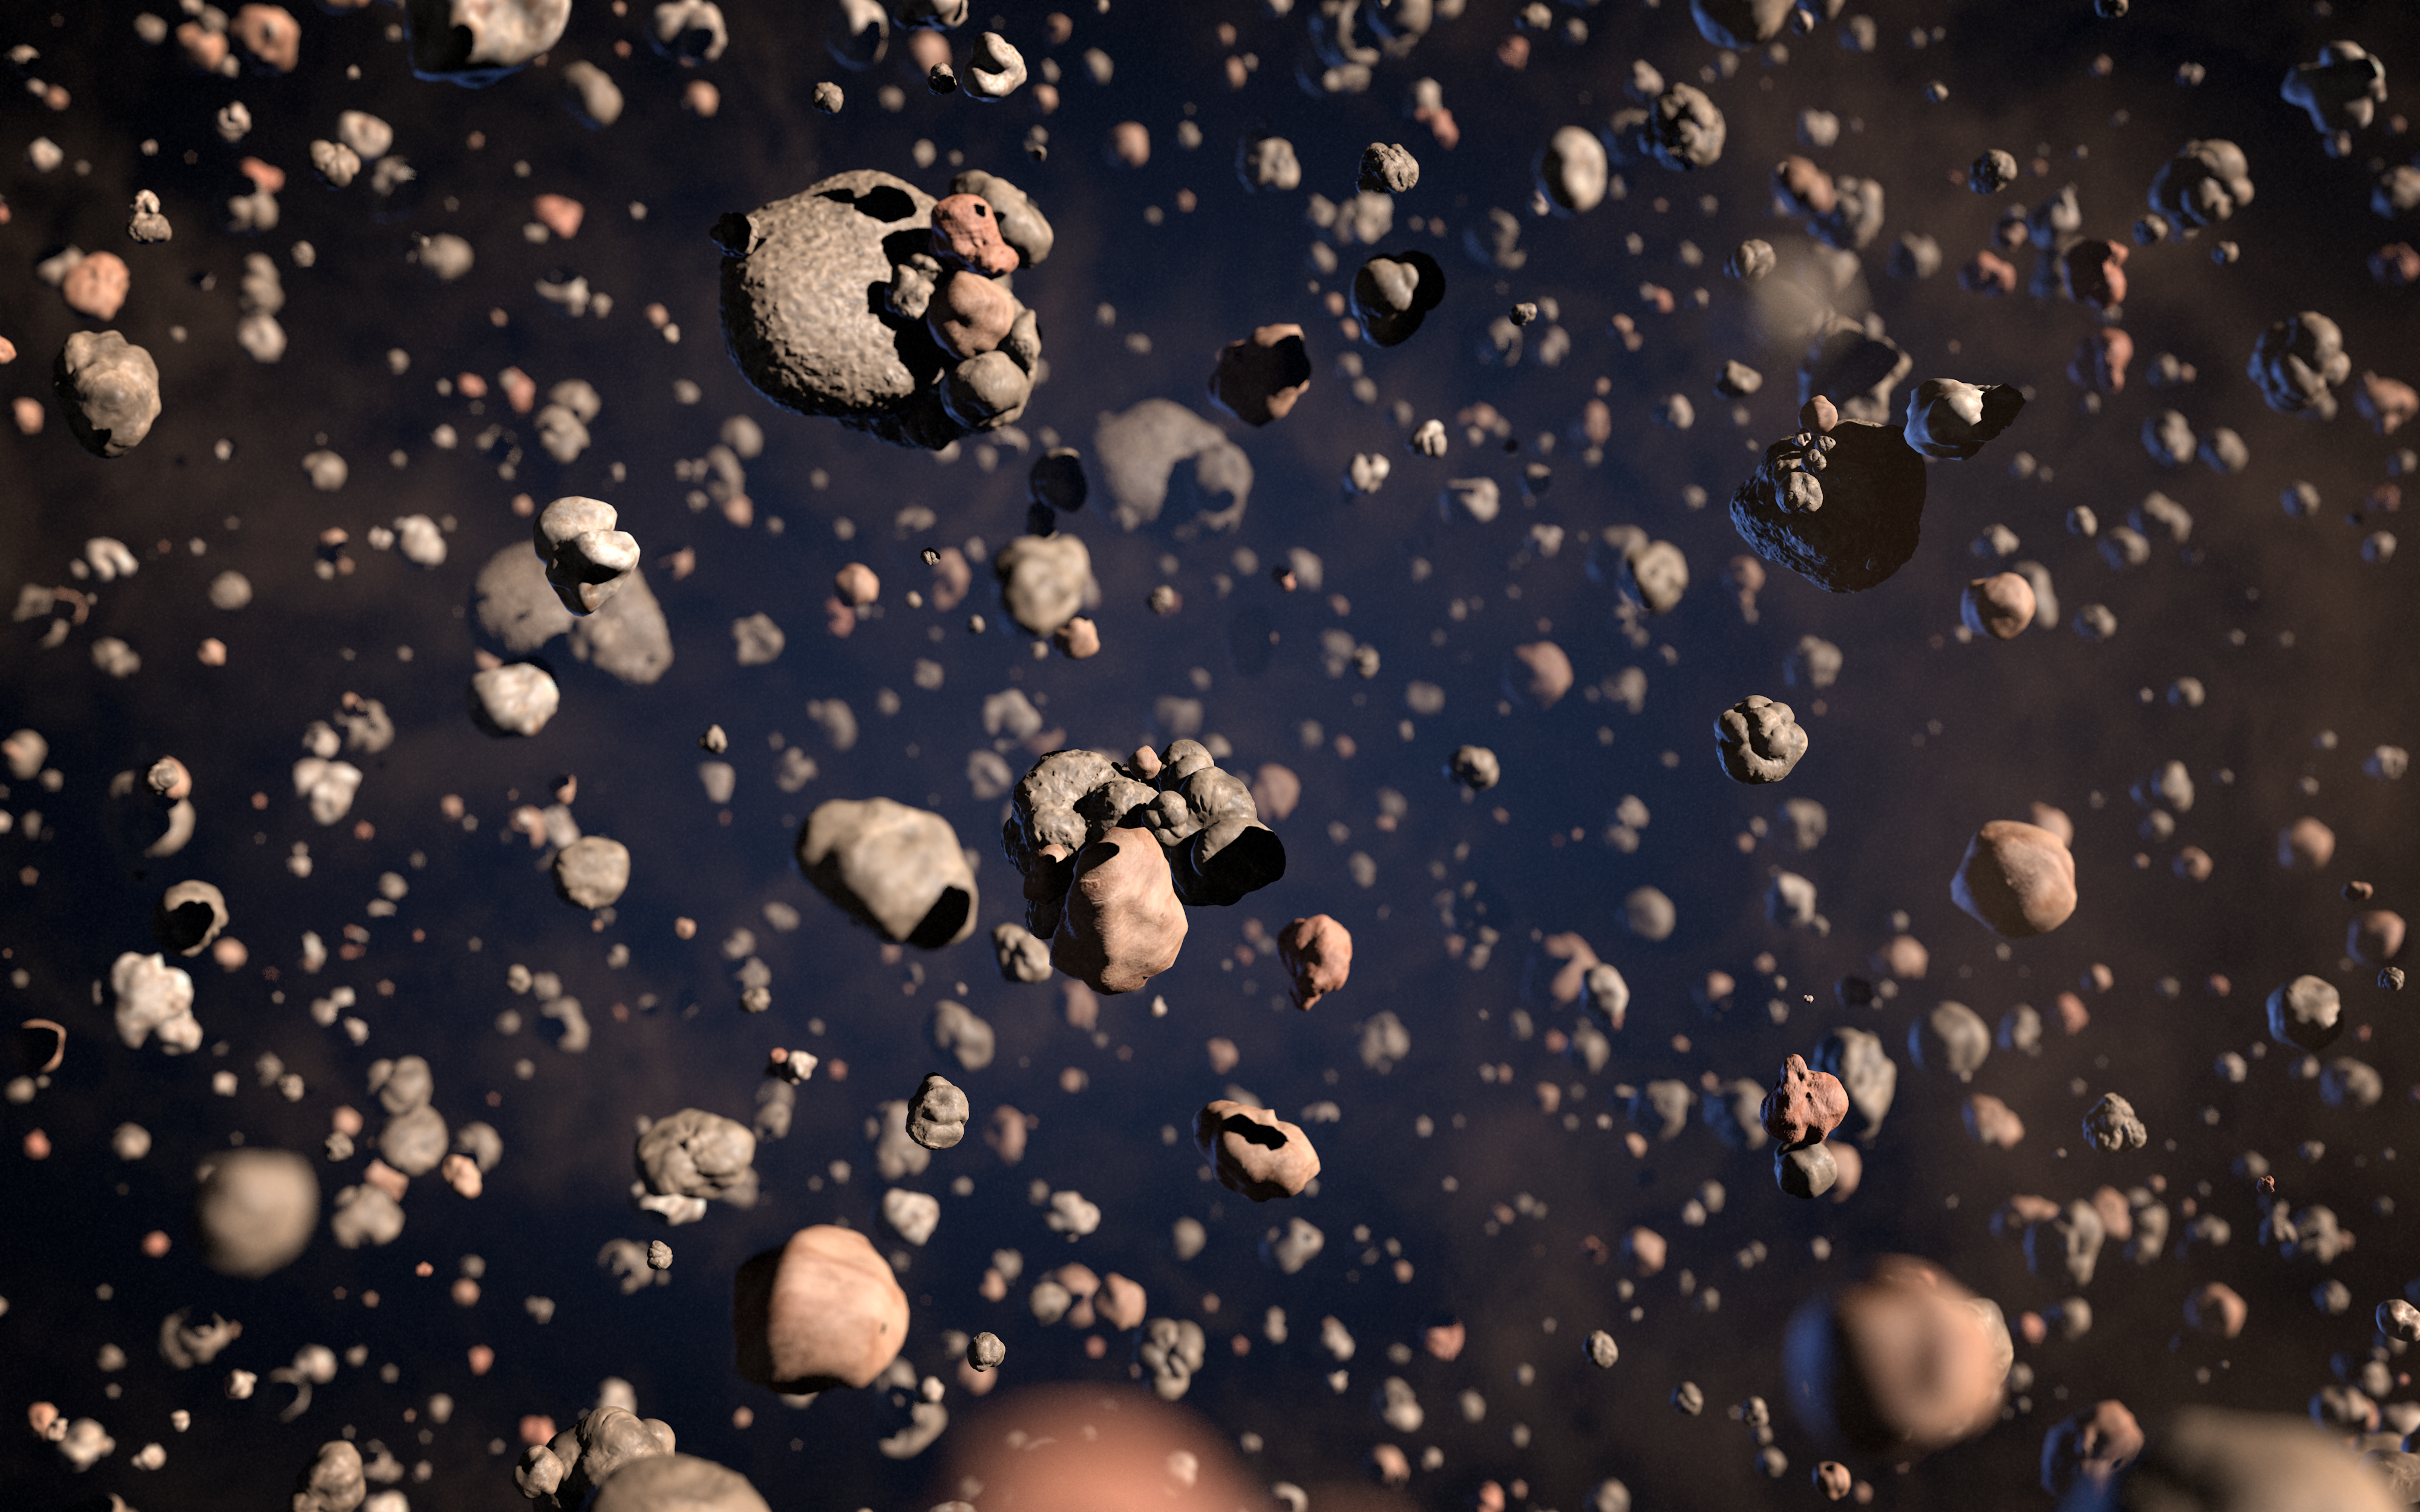

Artist’s impression of grains in the disc around a brown dwarf

Rocky planets are thought to form through the random collision and sticking together of what are initially microscopic particles in the disc of material around a star. These tiny grains, known as cosmic dust, are similar to very fine soot or sand. Astronomers using the Atacama Large Millimeter/submillimeter Array (ALMA) have for the first time found that the outer region of a dusty disc encircling a brown dwarf — a star-like object, but one too small to shine brightly like a star — also contains millimetre-sized solid grains like those found in denser discs around newborn stars. The surprising finding challenges theories of how rocky, Earth-scale planets form, and suggests that rocky planets may be even more common in the Universe than expected.

This artist’s impression shows these grains of cosmic dust in the disc around the brown dwarf.

Credit: ALMA (ESO/NAOJ/NRAO)/L. Calçada (ESO)